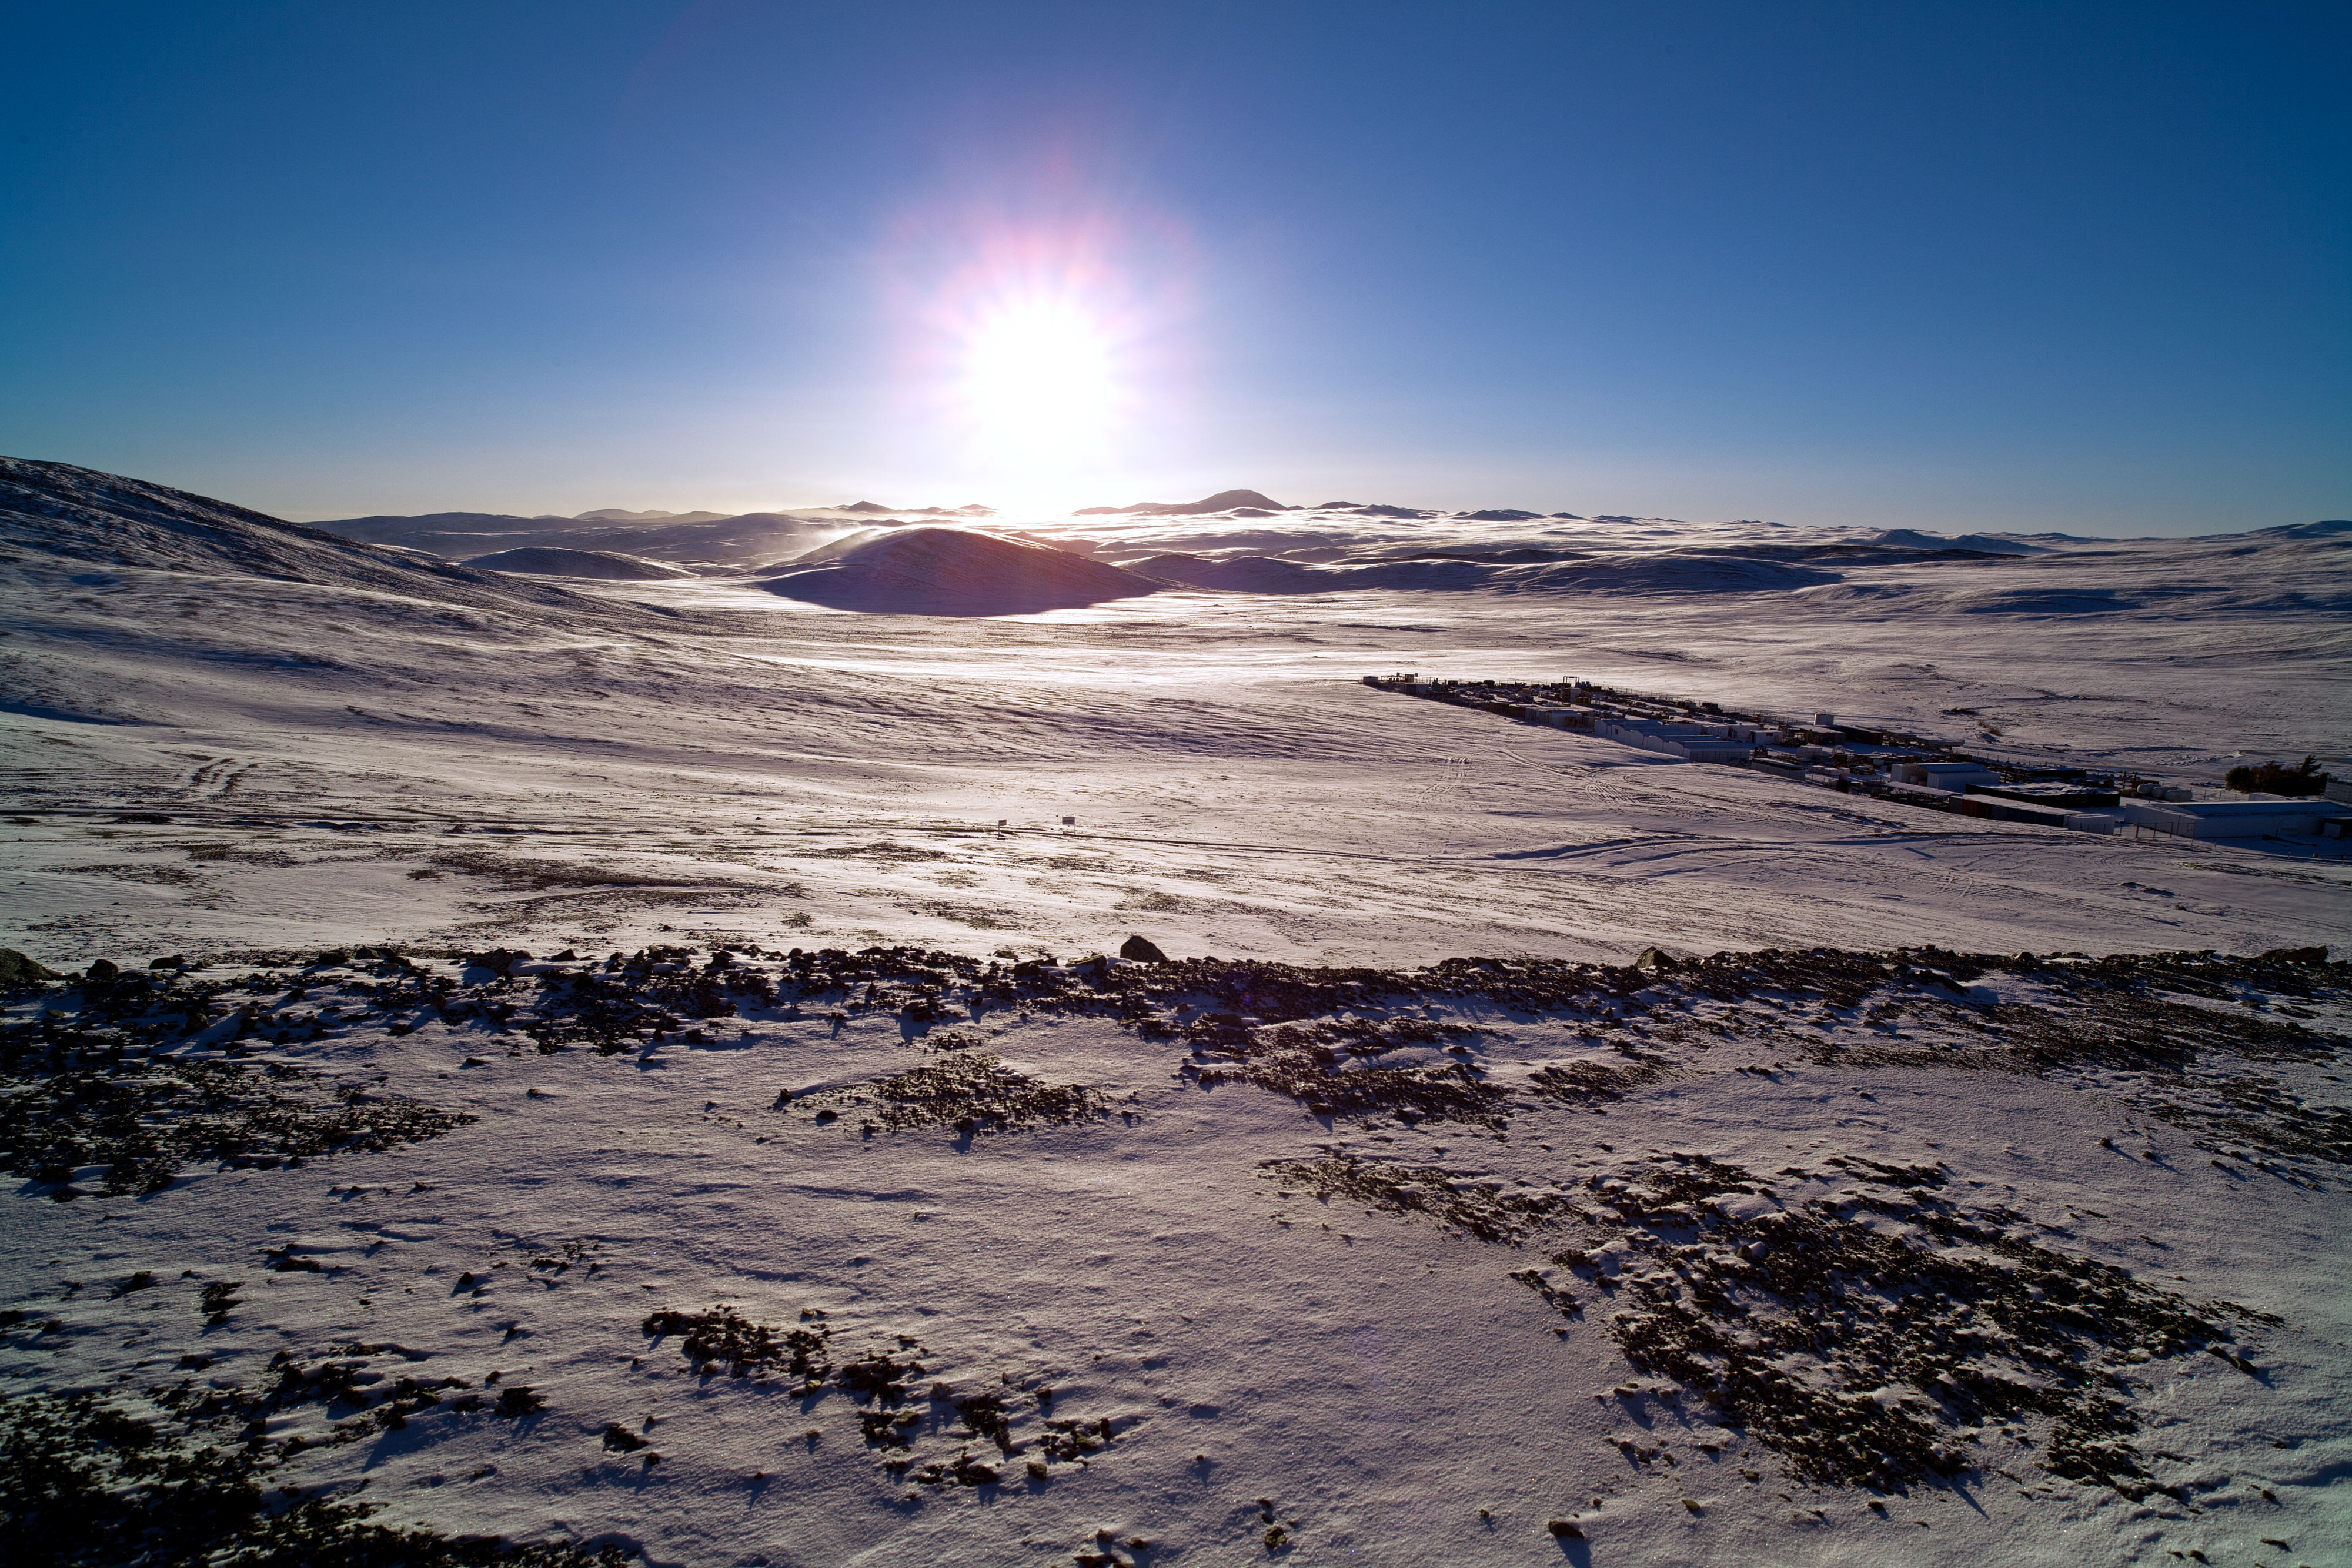

Sunrise over a snow-covered desert

Paranal wakes up under a thin layer of snow, on an unusual southern-hemisphere winter morning in 2011. The picture is taken looking toward the east. To the right of the rising sun, the rounded shape of Cerro Armazones is visible. Cerro Armazones is the selected site for the ELT.

Credit: ESO/Y. Beletsky